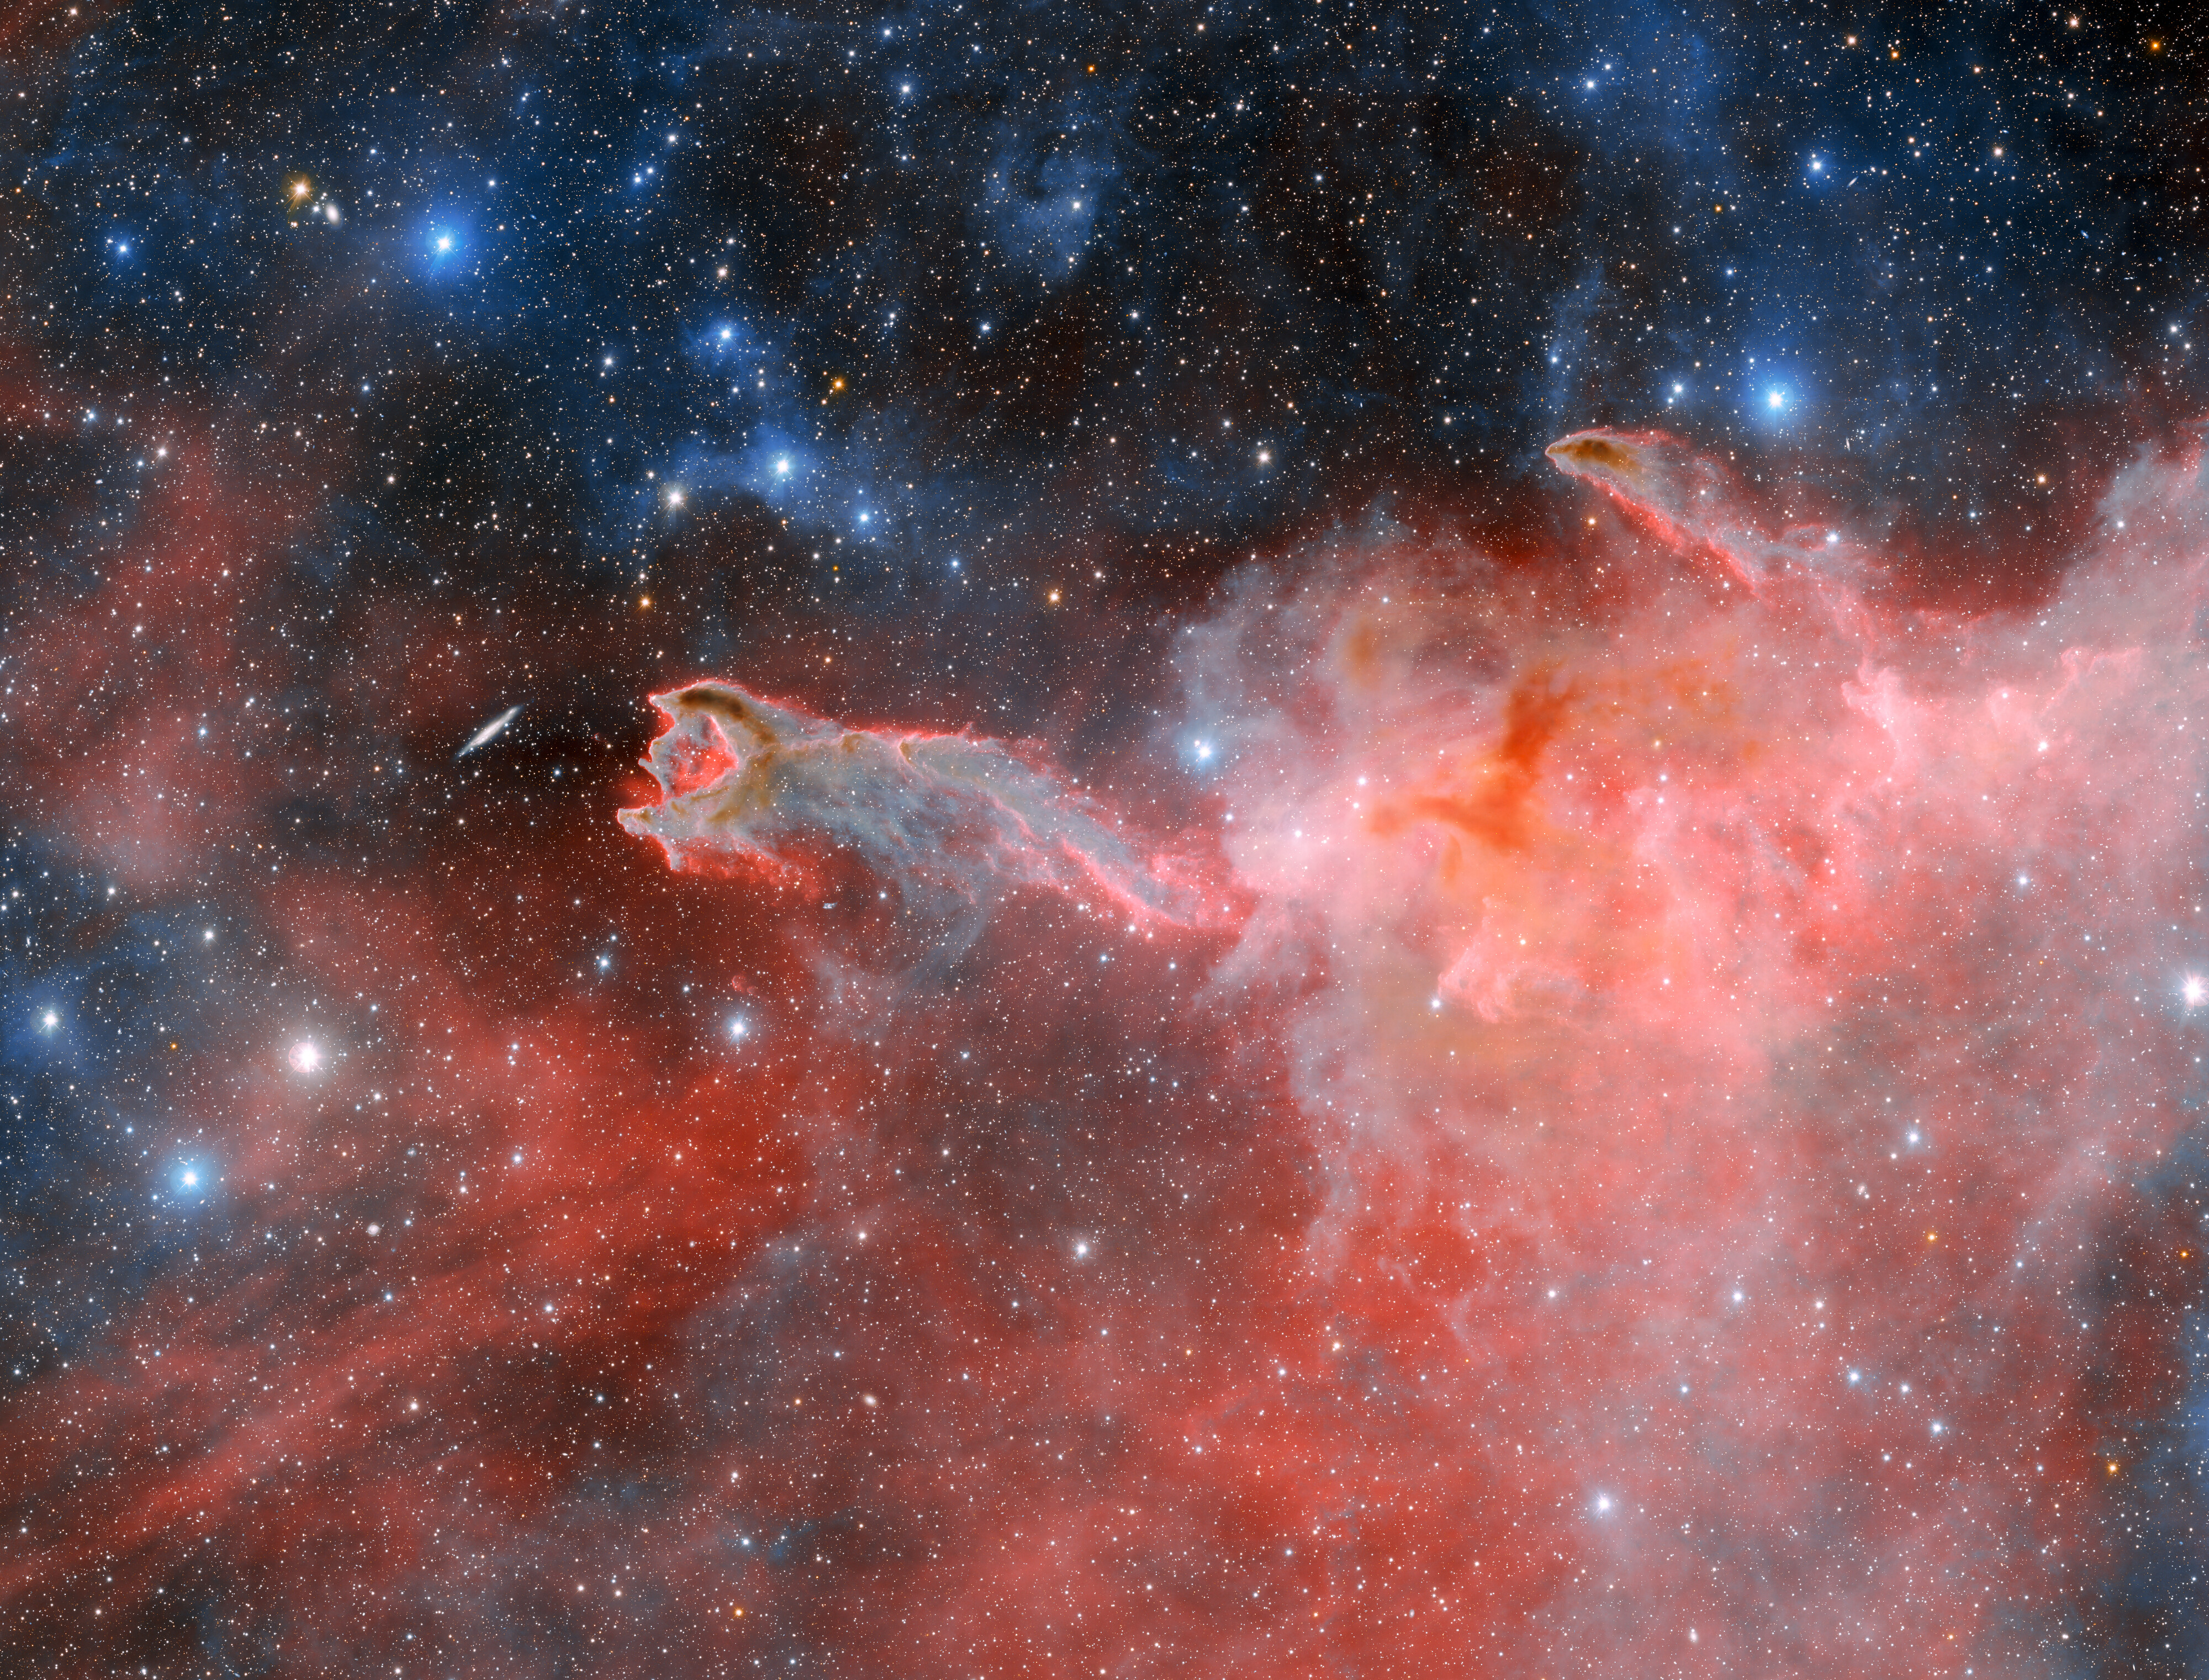

Dark Energy Camera Images Cometary Globule CG 4

This cloudy, ominous structure is CG 4, a cometary globule nicknamed ‘God’s Hand’. CG 4 is one of many cometary globules present within the Milky Way, and how these objects get their distinct form is still a matter of debate among astronomers. This image was captured by the Department of Energy-fabricated Dark Energy Camera on the U.S. National Science Foundation Víctor M. Blanco 4-meter Telescope at Cerro Tololo Inter-American Observatory, a Program of NSF NOIRLab. In it, the features that classify CG 4 as a cometary globule are hard to miss. Its dusty head and long, faint tail vaguely resemble the appearance of a comet, though they have nothing in common. Astronomers theorize that cometary globules get their structure from the stellar winds of nearby hot, massive stars.

This image was obtained by NOIRLab’s Communication, Education & Engagement team as part of the NOIRLab Legacy Imaging Program.

Credit: CTIO/NOIRLab/DOE/NSF/AURAImage Processing: T.A. Rector (University of Alaska Anchorage/NSF NOIRLab), D. de Martin & M. Zamani (NSF NOIRLab)